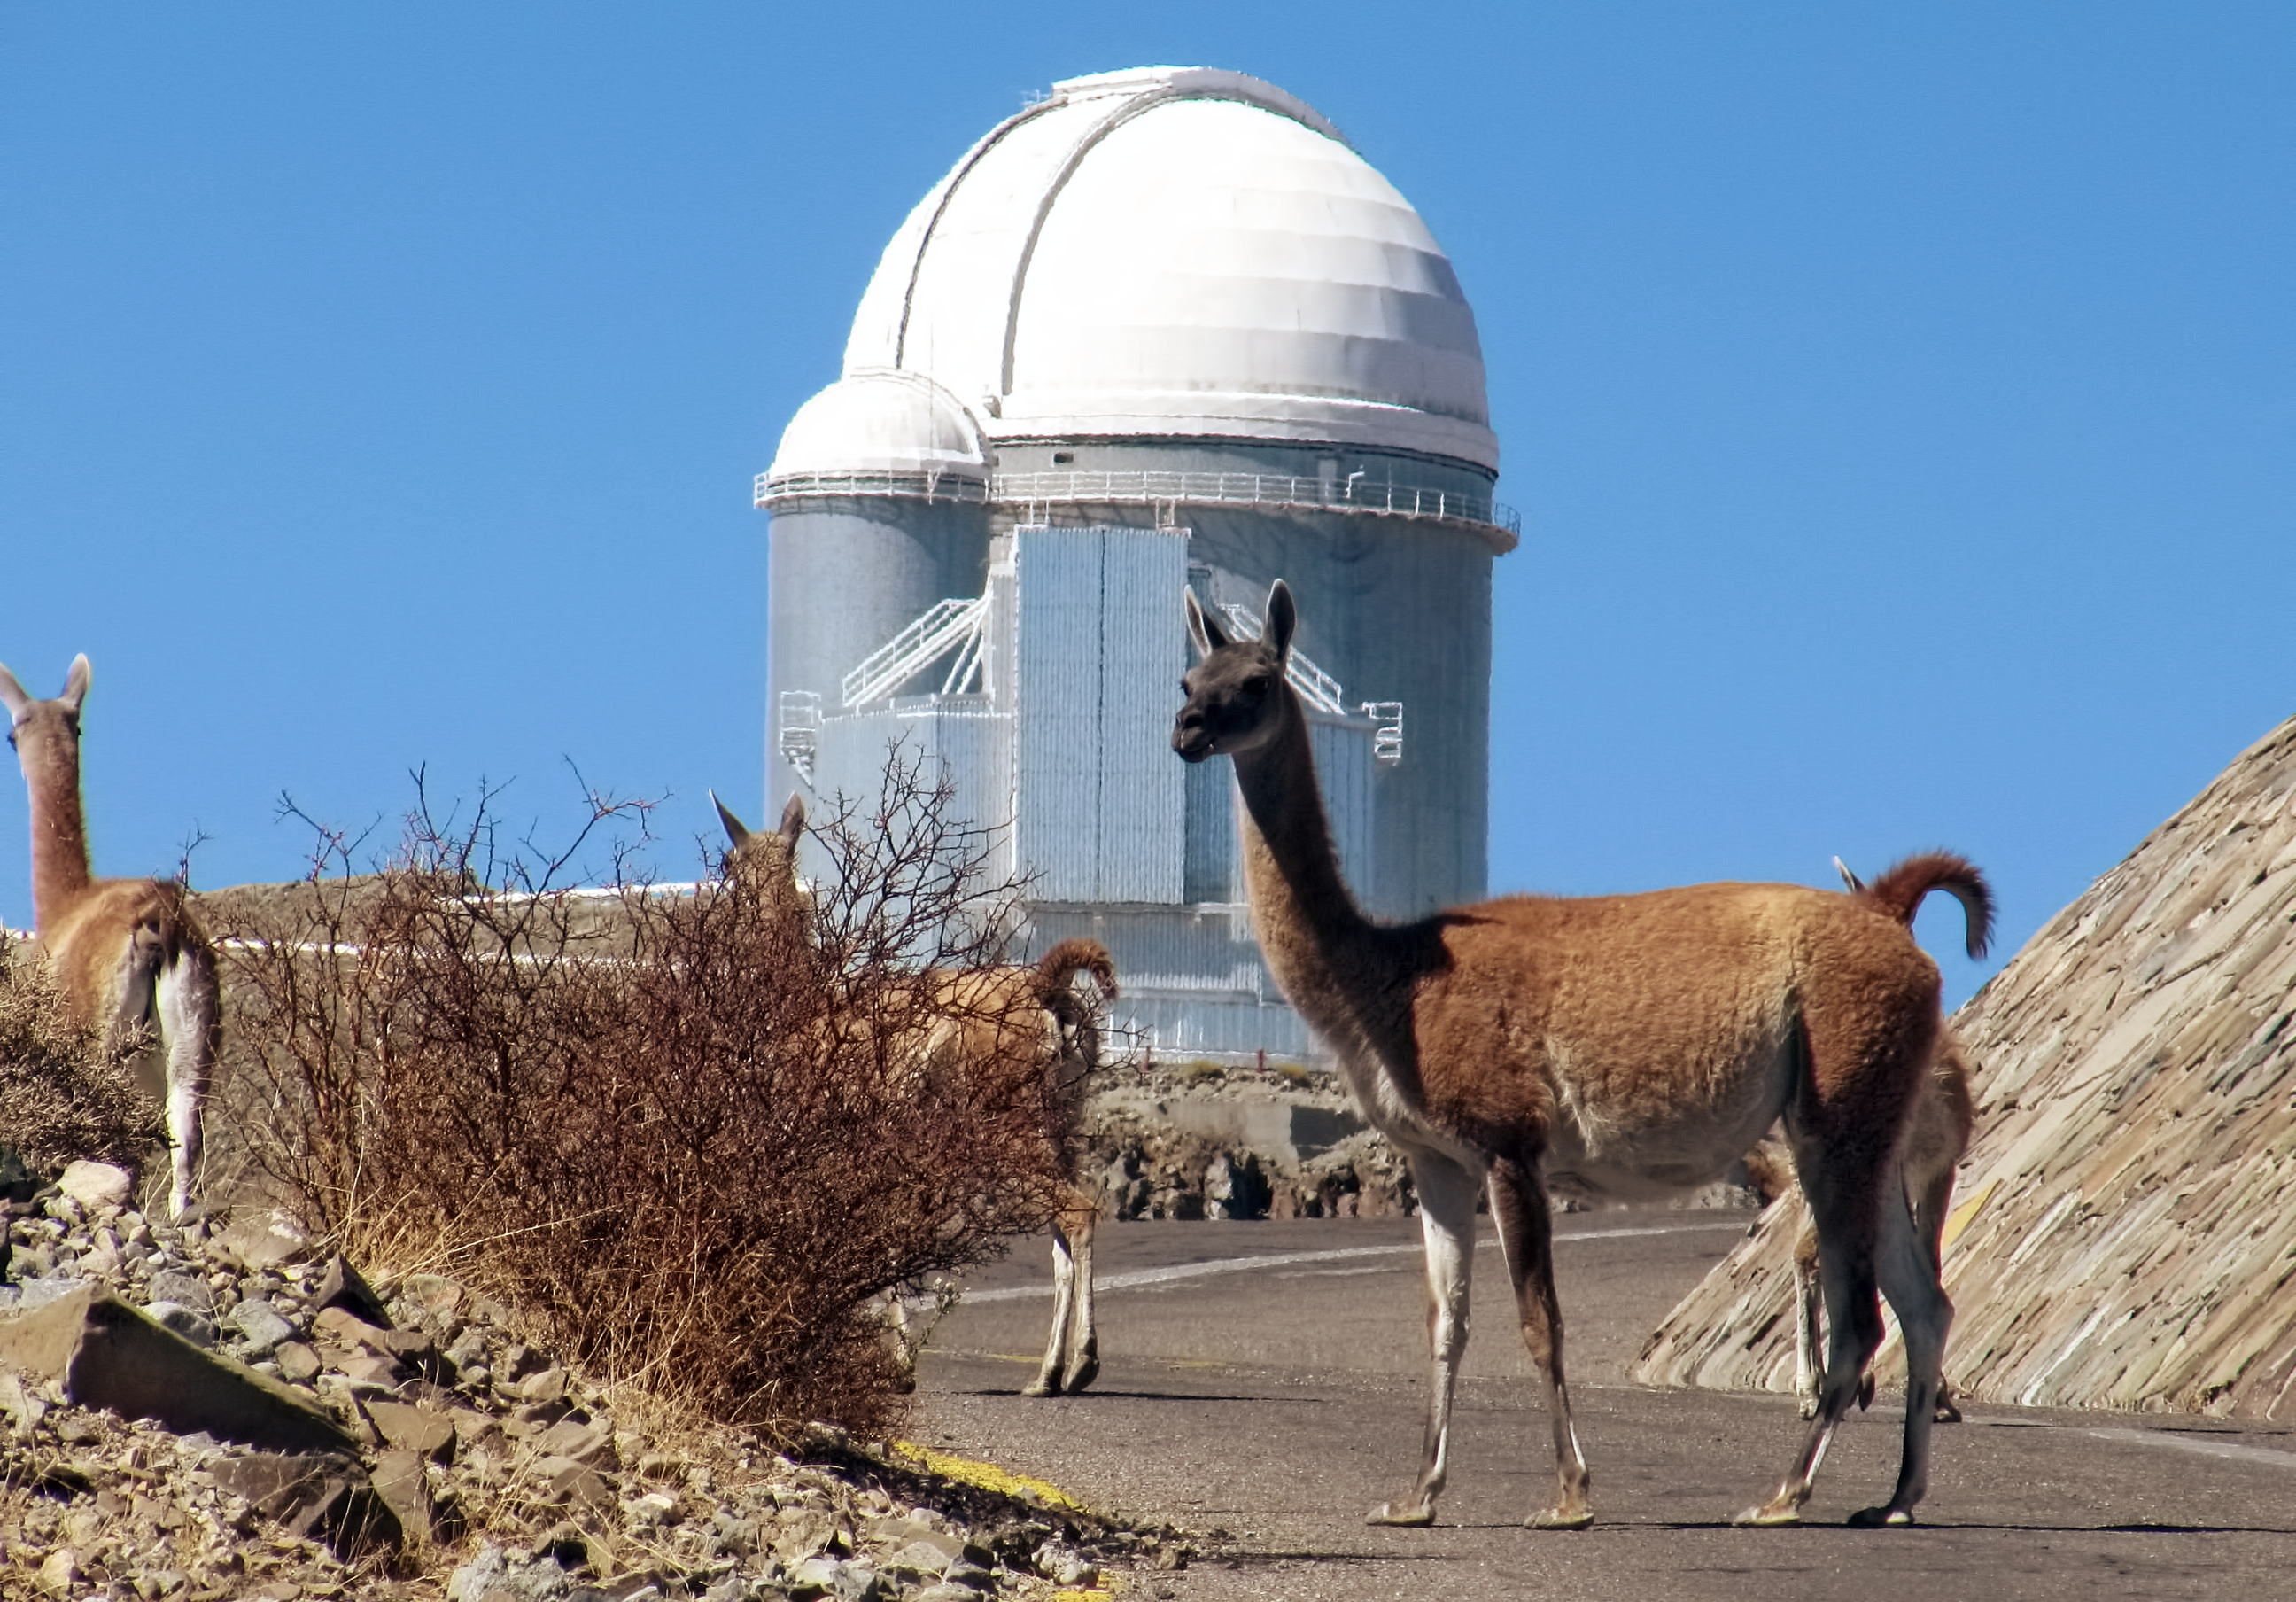

The Guanacos of Atacama

These friendly looking creatures, photographed in front of the ESO 3.6-metre telescope at the La Silla Observatory, are Guanacos. Guanacos, alongside the Vicuña, are one of two types of wild camelid native to this region of northern Chile.

Reaching between one and two metres in length (from their heads to their tails) and weighing up to 120 kilograms, guanacos are one of the largest land mammals in Chile.

These intrepid adventurers can be found in Bolivia, Paraguay, Argentina, and throughout the Andes: from Tierra del Fuego in the extreme south of Chile all the way up to Peru. Thriving on the feasts of the desert flora, guanacos enjoy mushrooms, grasses, leaves, trees and even some types of cactus flowers as part of their diets.

Guanacos and vicuñas are no stranger to ESO’s facilities in the Atacama Desert. In February 2014 a vicuña fawn was rescued by ESO staff when it wandered into a facility for the Atacama Large Millimeter/submillimeter Array (ALMA) on the Chajnantor Plateau. The creature had become separated from its herd after being chased by a fox. It is now recovering at the Wildlife Rescue and Rehabilitation Centre at the Universidad de Antofagasta, and will eventually be returned to the wild.

Credit: E. Matamoros/ESO